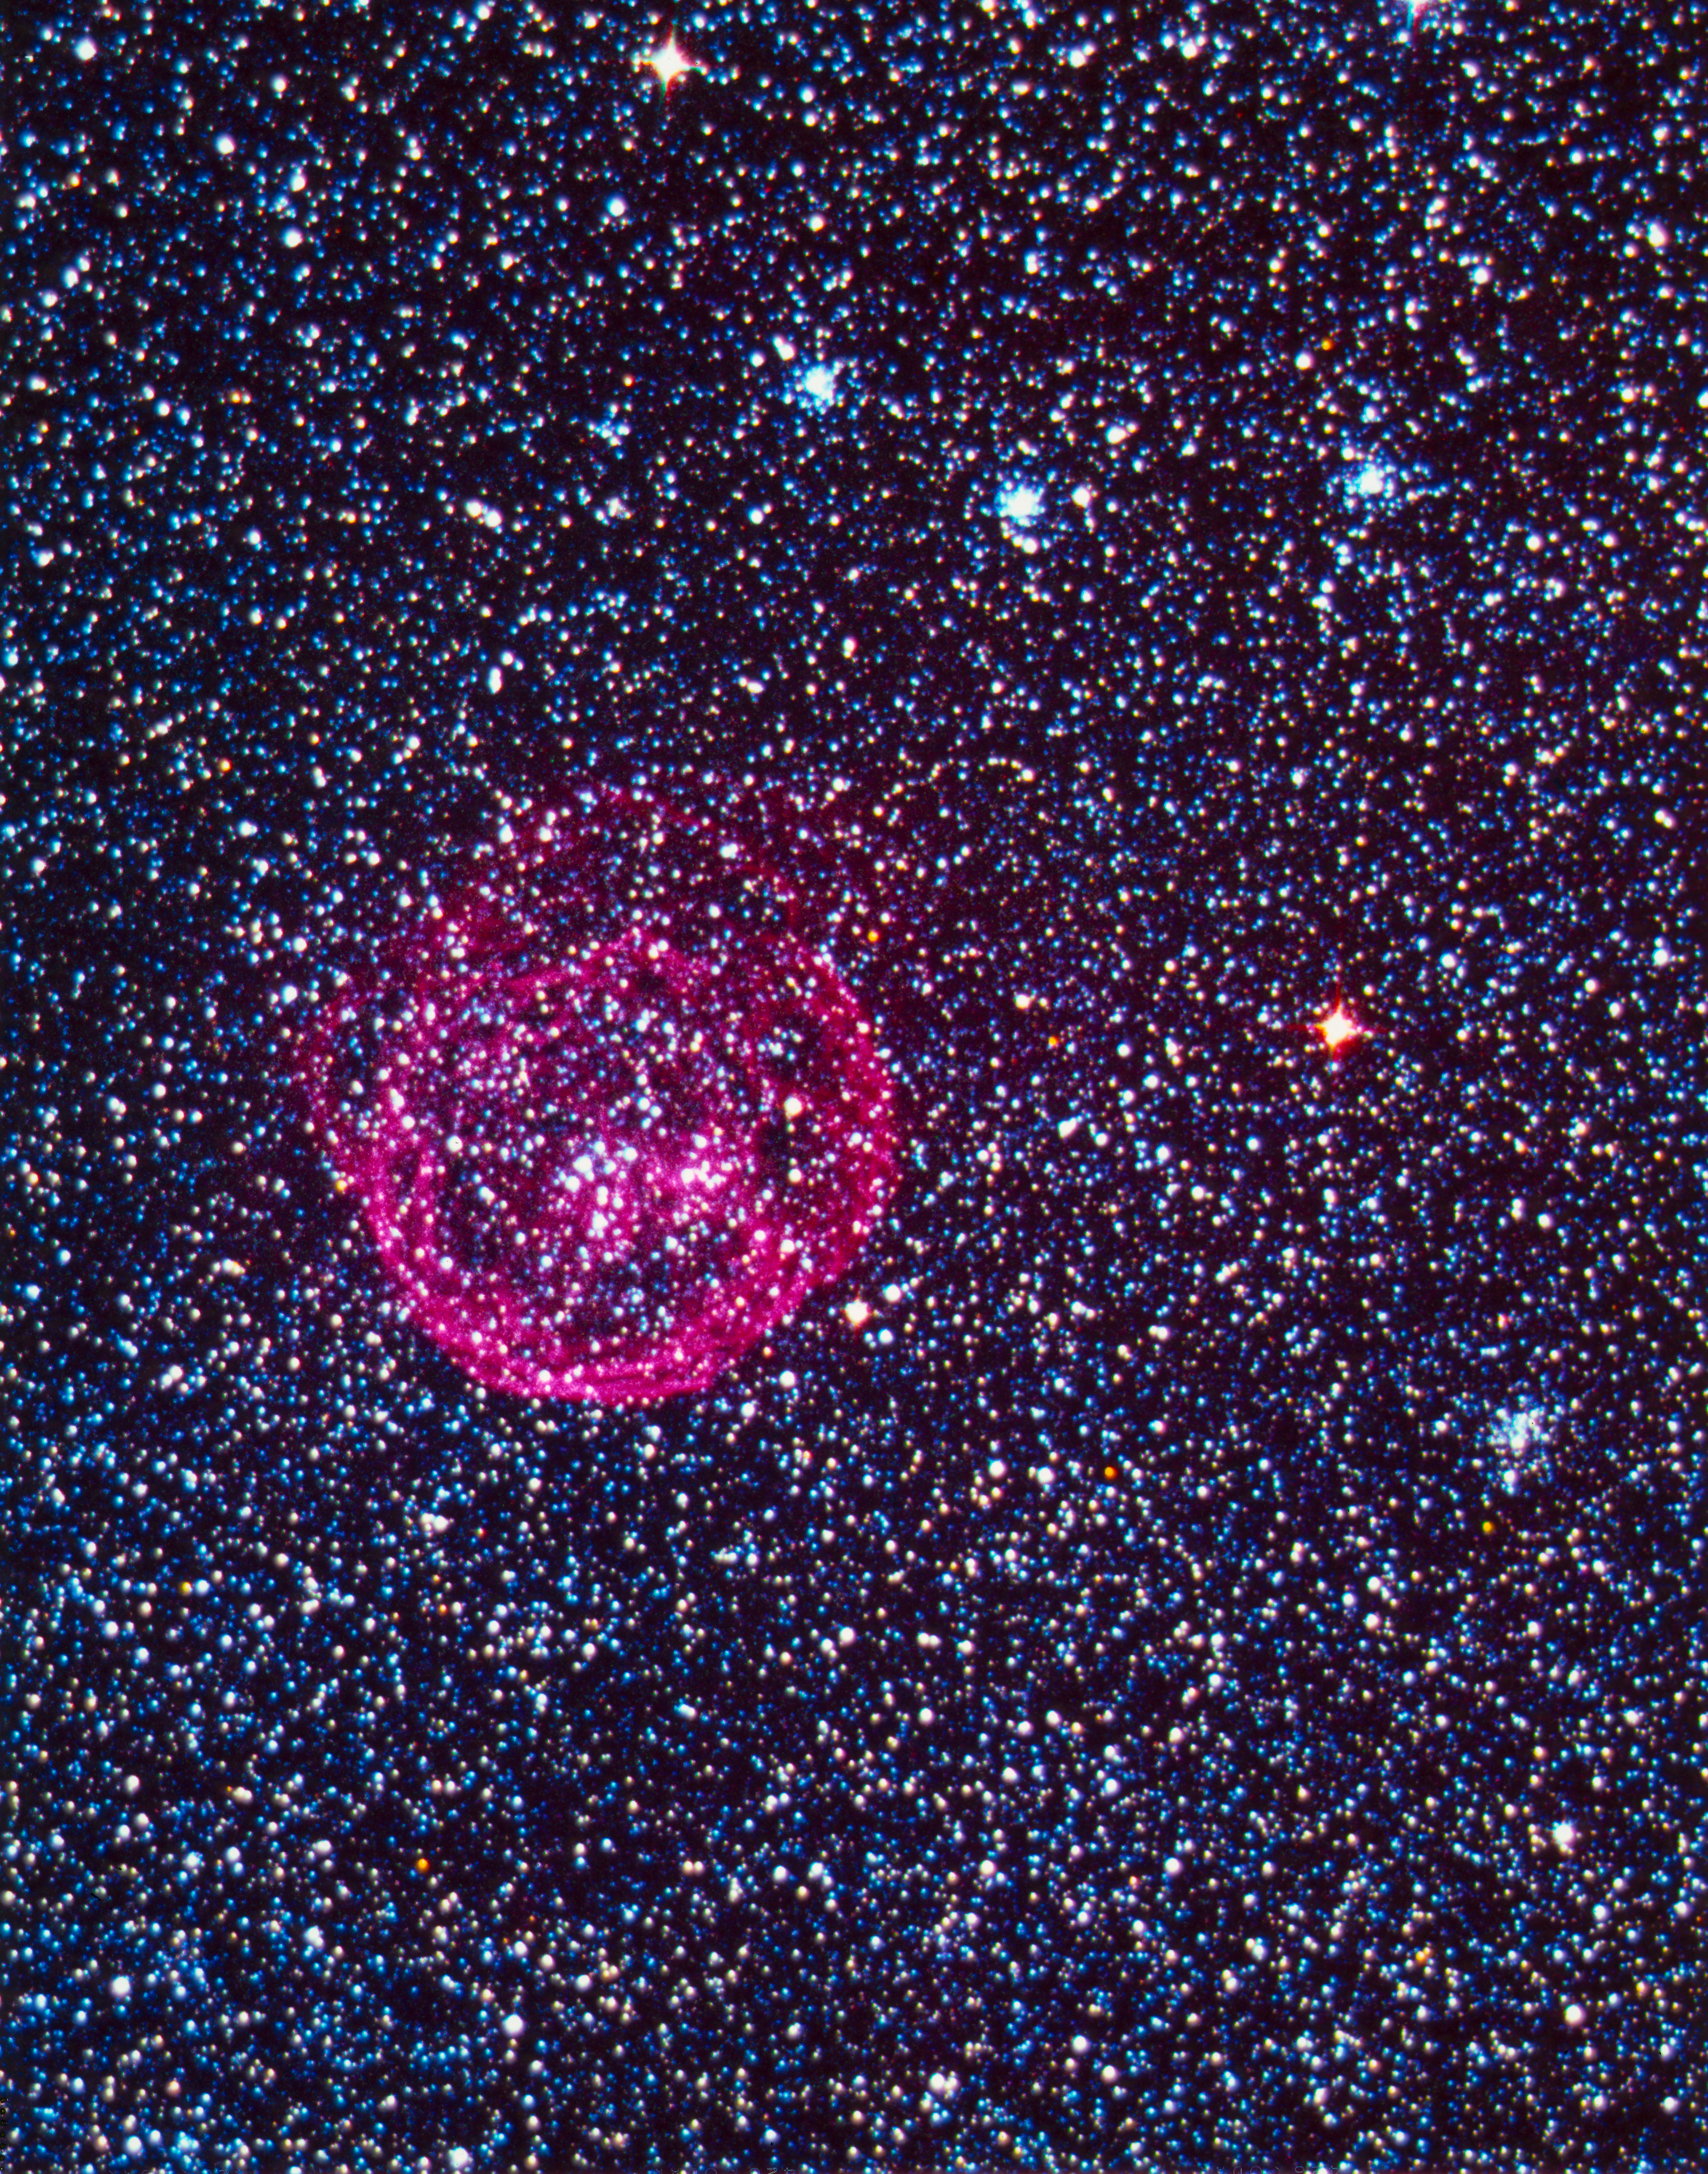

N70 superbubble nebula in the LMC

The N70 superbubble nebula in the Large Magellanic Cloud (LMC), imaged with the ESO Schmidt Telescope on La Silla.

Credit: ESO